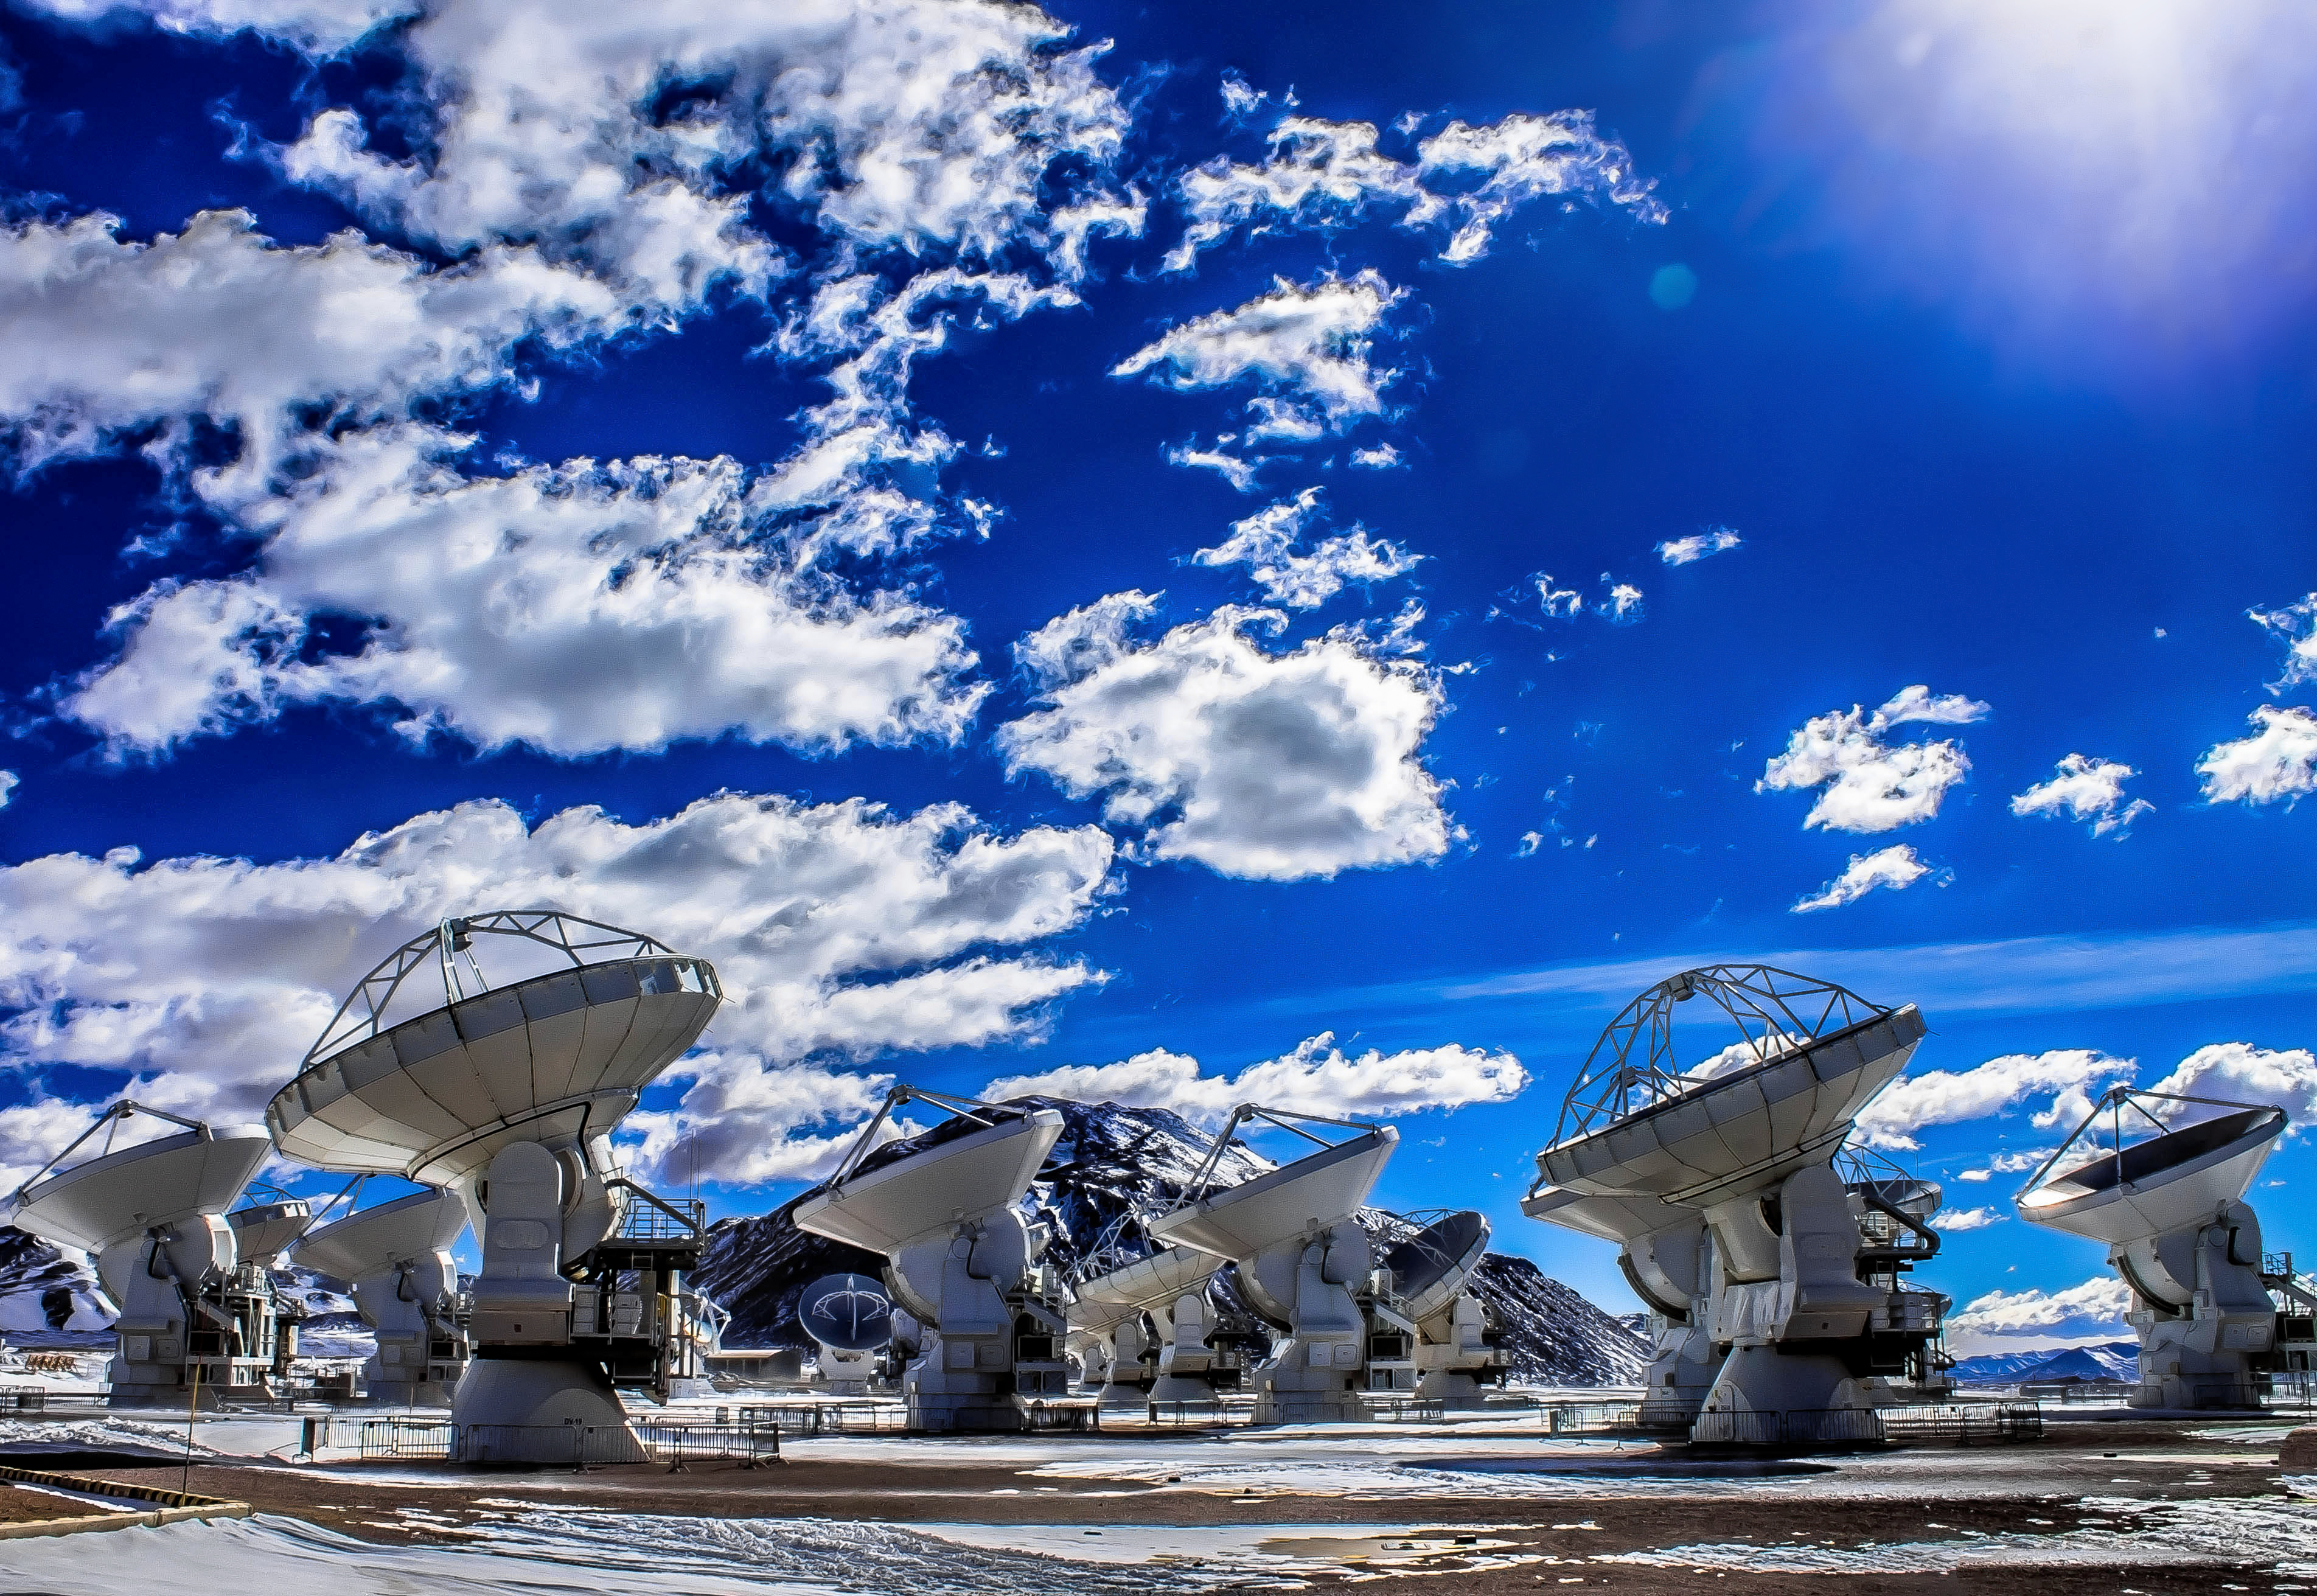

Brilliant blue over ALMA

The Atacama Large Millimeter/submillimeter Array (ALMA) comprises 66 high-precision antennas, spread over the Chajnantor Plateau in the Atacama desert. The 5000 metre elevation, which allows the telescope a clear view of the Universe, means thin, wispy clouds and a brilliant blue sky.

Credit: J. C. Rojas/ESO